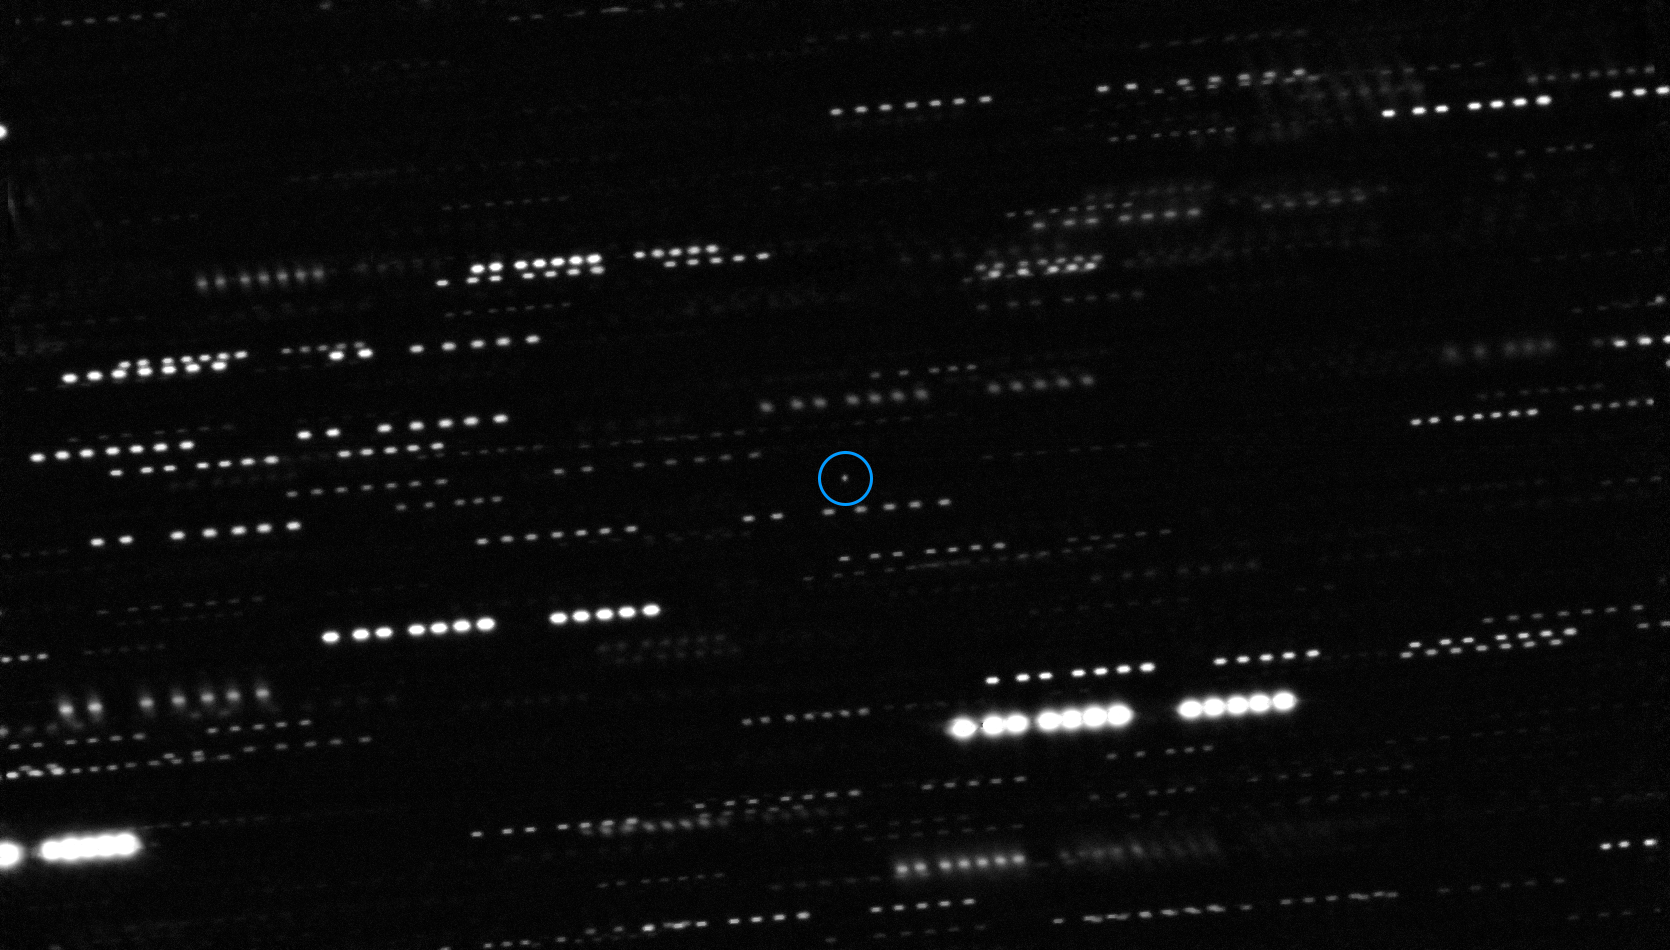

Combined deep image of `Oumuamua from the VLT and other telescopes (annotated)

This very deep combined image shows the interstellar asteroid ‘Oumuamua at the centre of the picture. It is surrounded by the trails of faint stars that are smeared as the telescopes tracked the moving asteroid. This image was created by combining multiple images from ESO’s Very Large Telescope as well as the Gemini South Telescope. The object is marked with a blue circle and appears to be a point source, with no surrounding dust.

Credit: ESO/K. Meech et al.